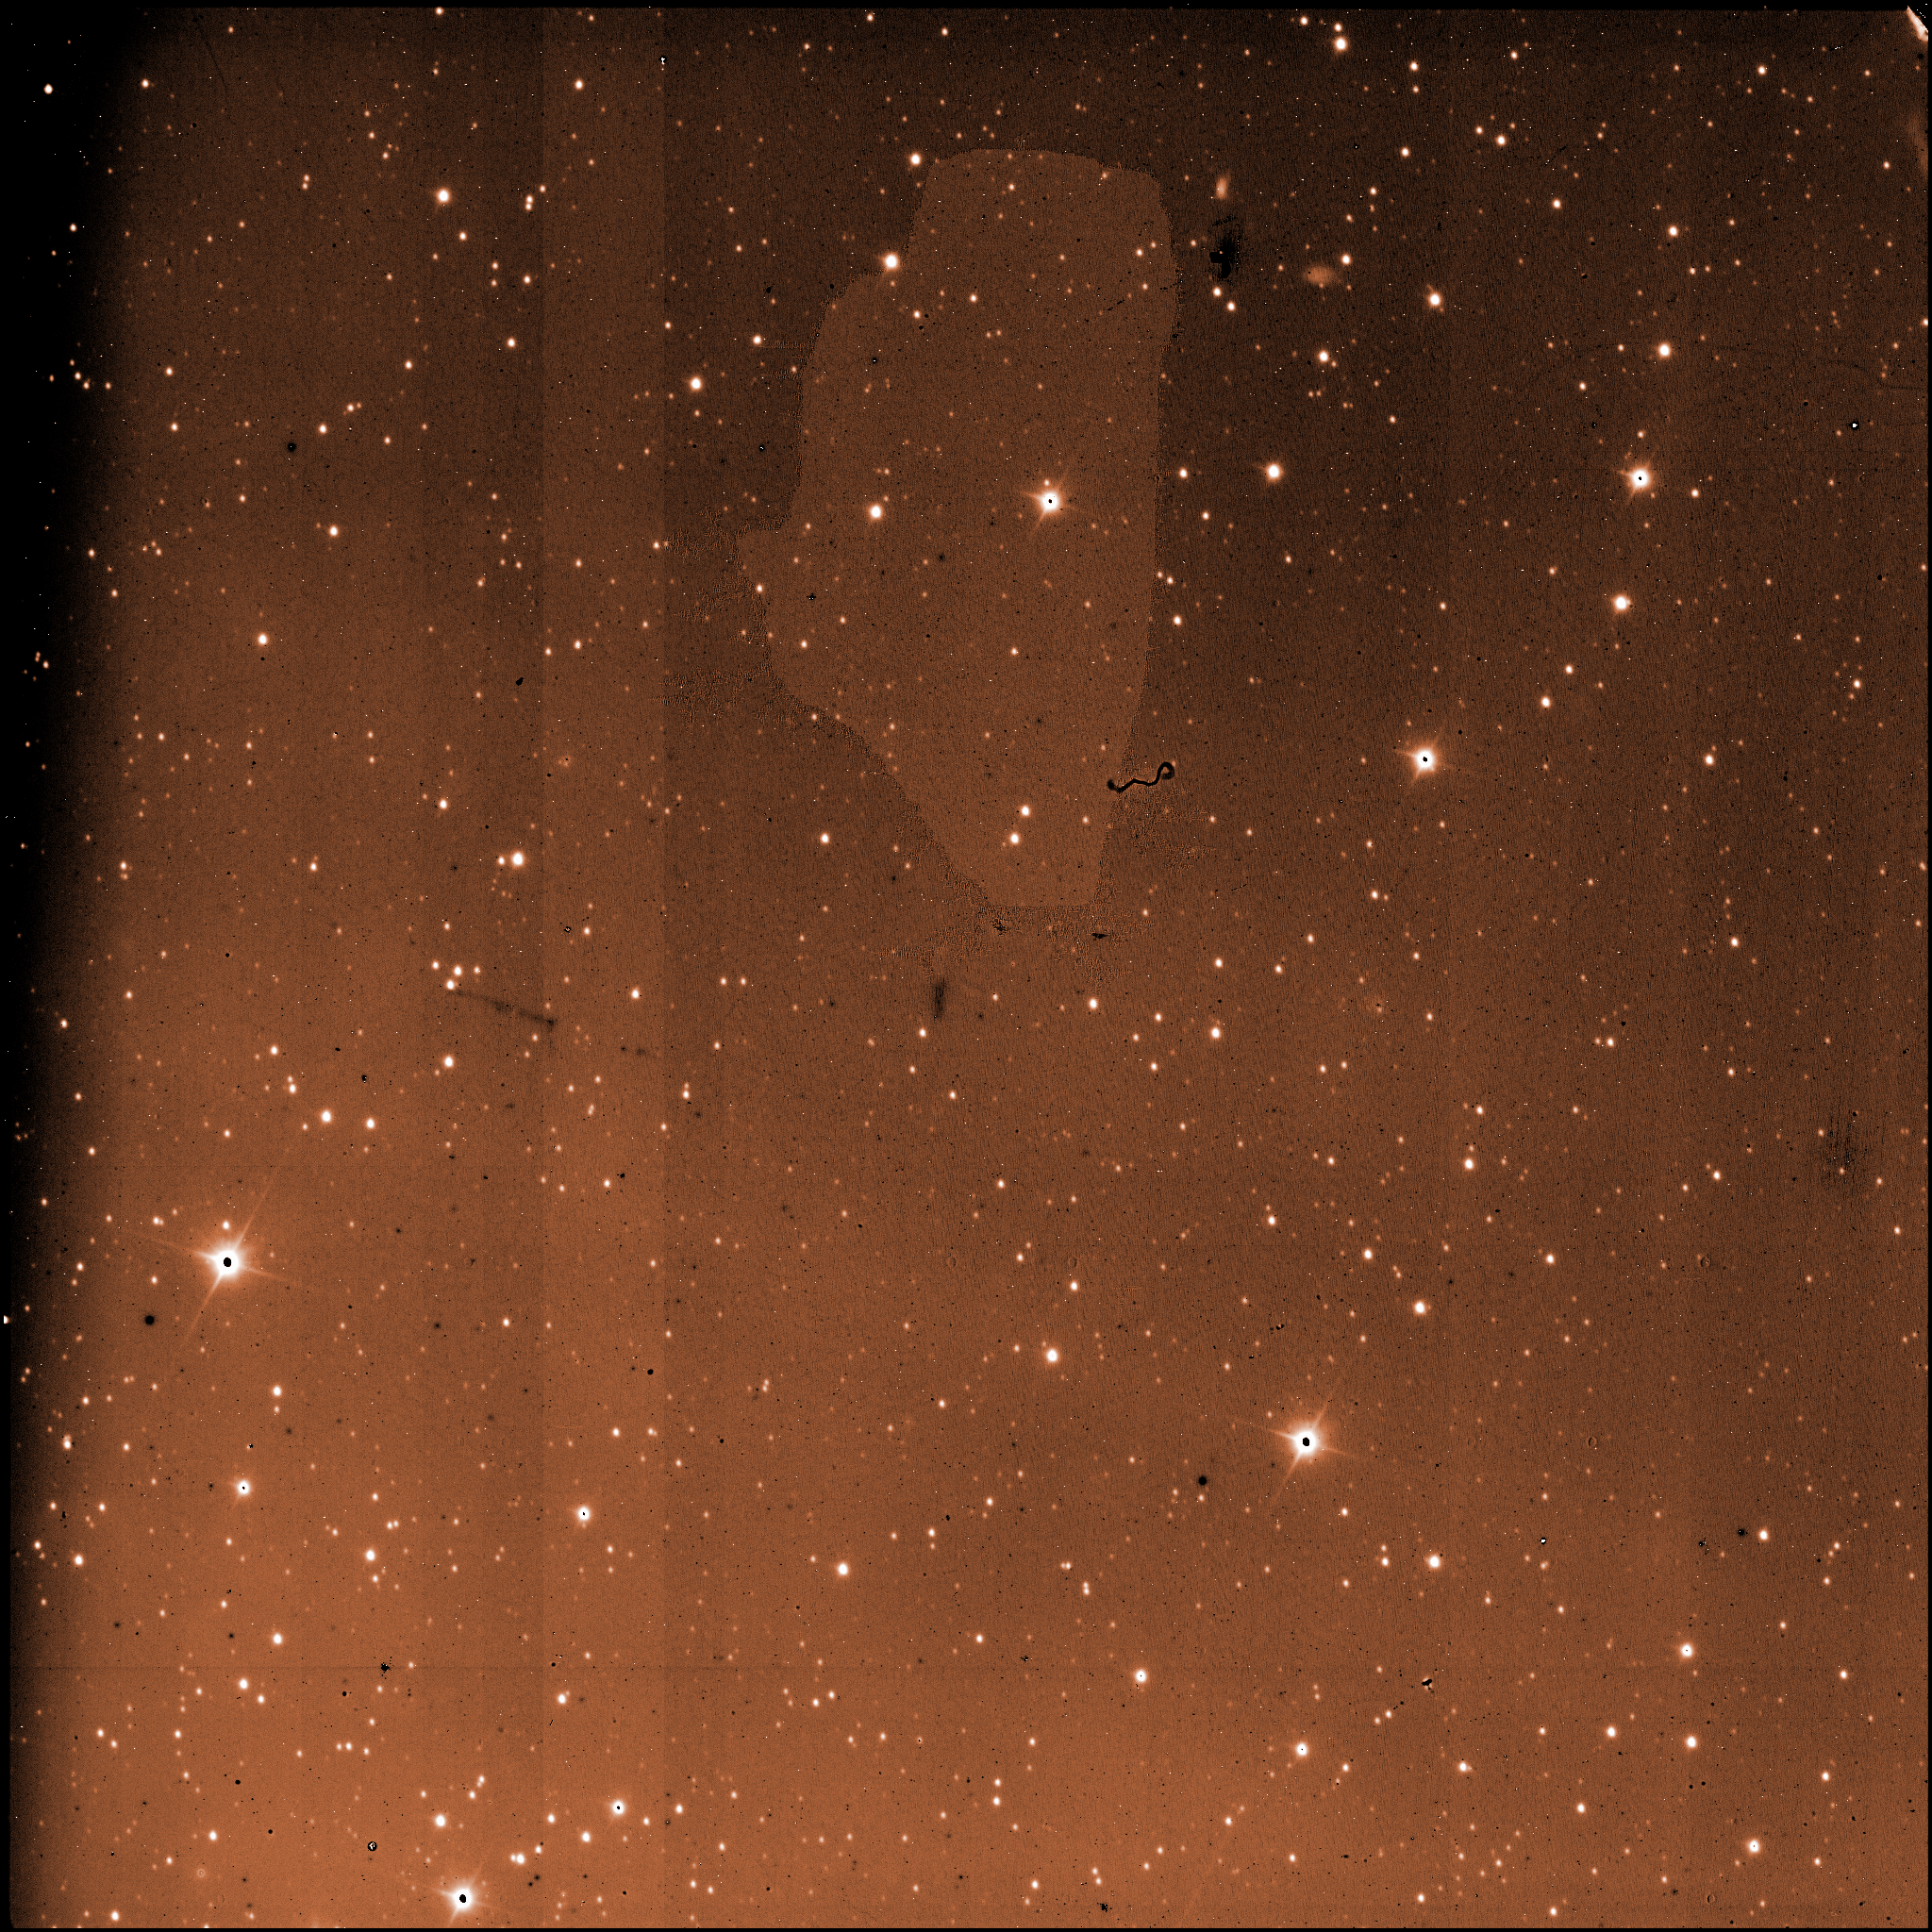

A raw image from one of the four detectors of HAWK-I

A raw image from one of the four detectors of HAWK-I. The images taken with astronomical instruments are always in intensity scale: the information on the colours is obtained by taking exposures through different glass filters, in this case the near-infrared H filter. This image was used, together with many others, to produce the large mosaic of the Carina Nebula.

Credit: ESO